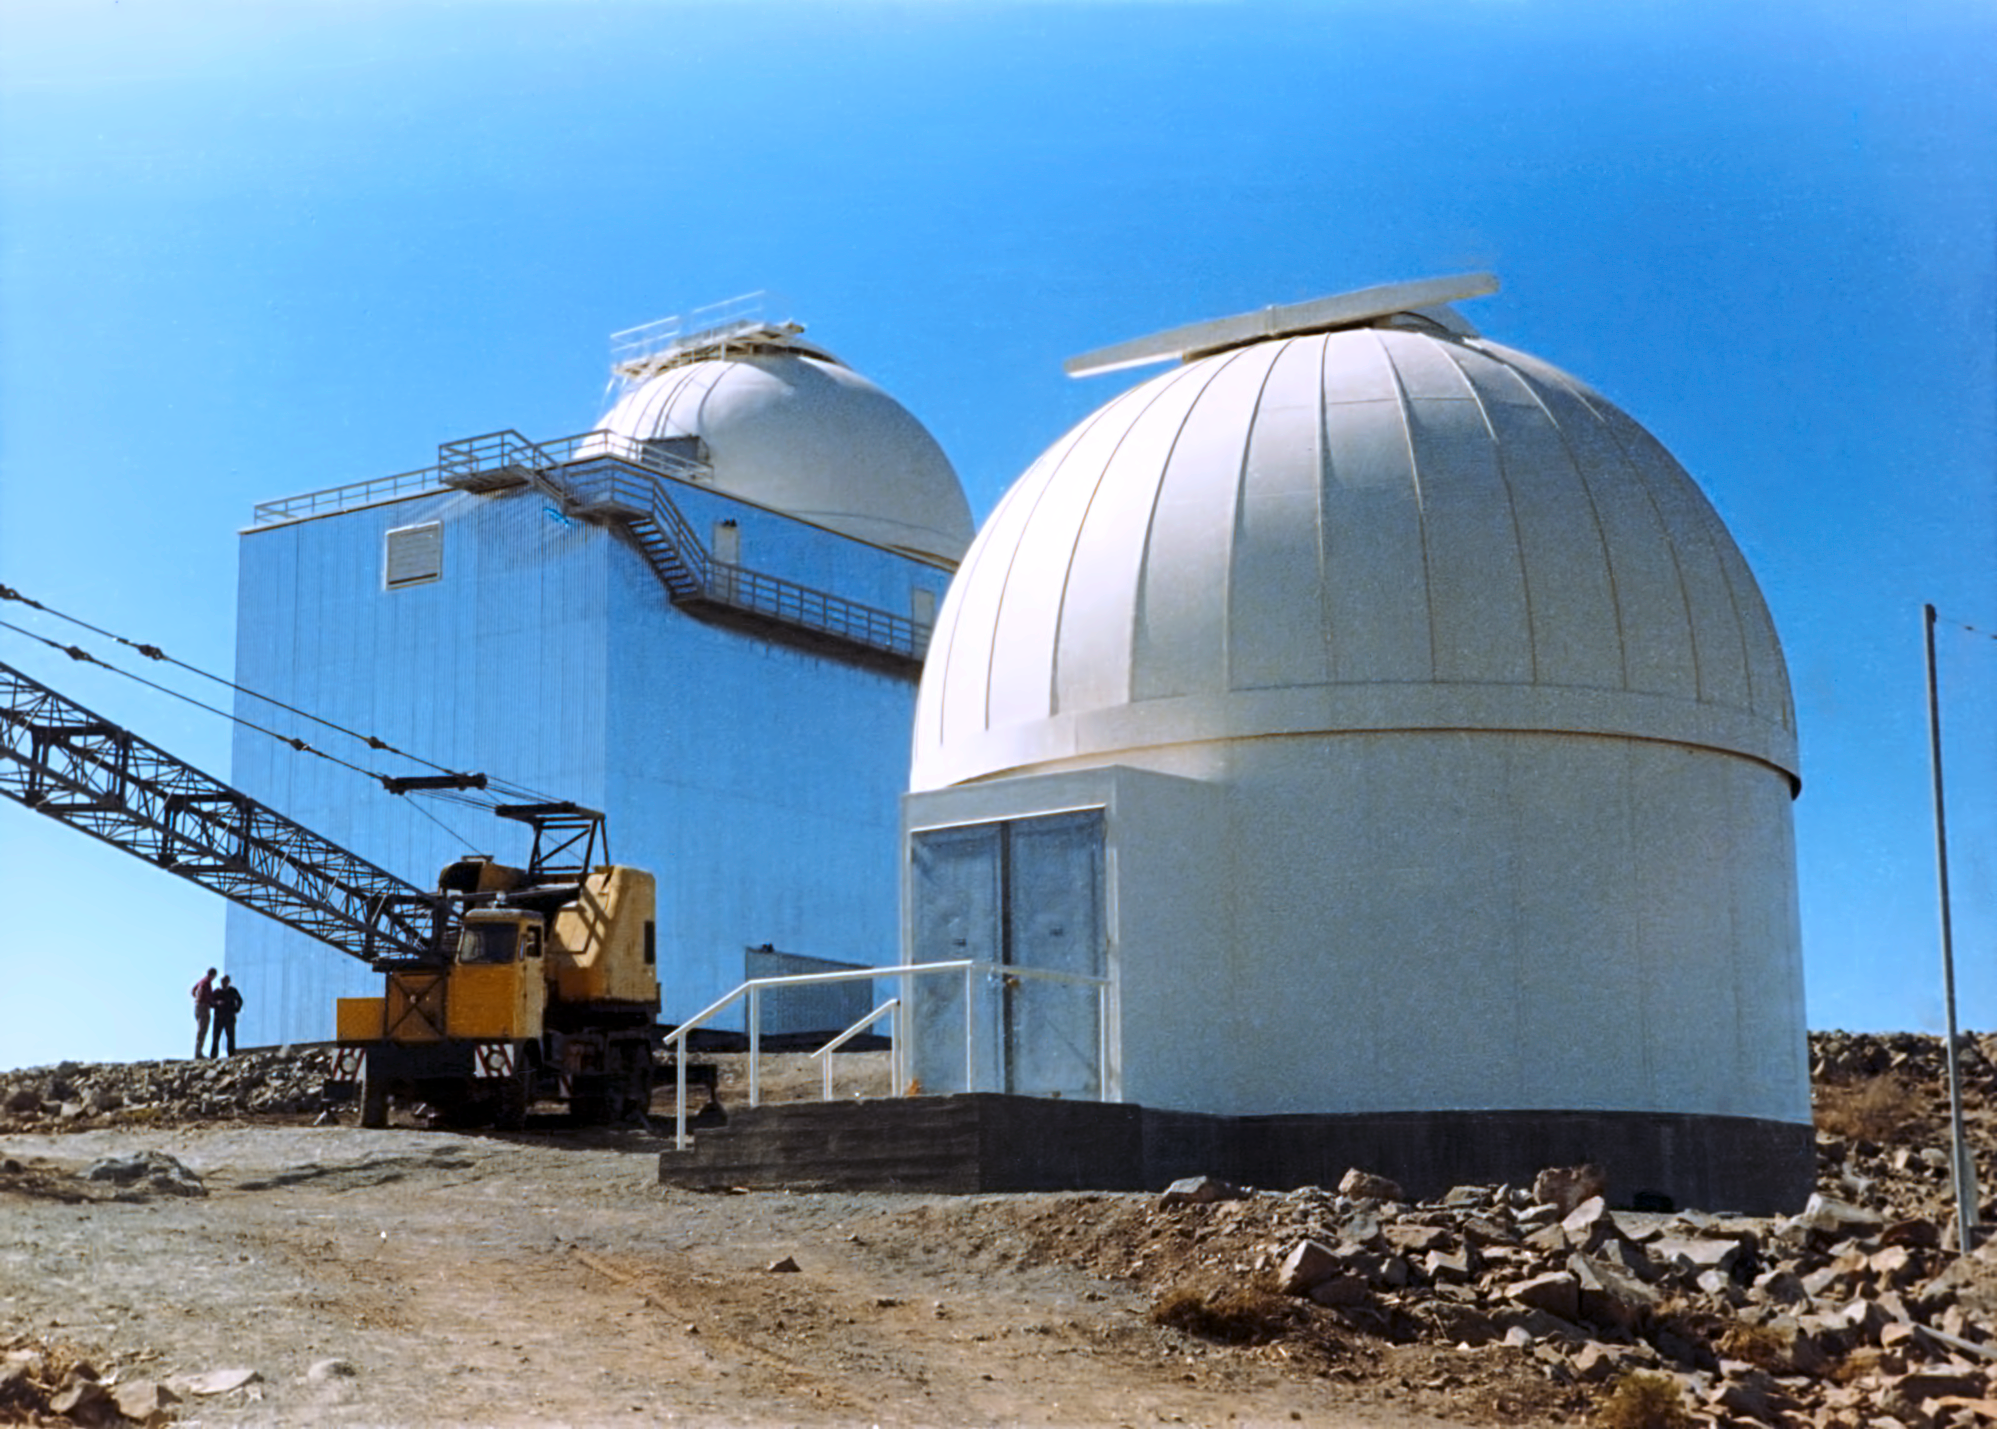

La Silla, 1975

La Silla in 1975. Here we can see the ESO 0.5-metre telescope in front of the ESO 1.52-metre telescope.

Credit: ESO/Hochtief